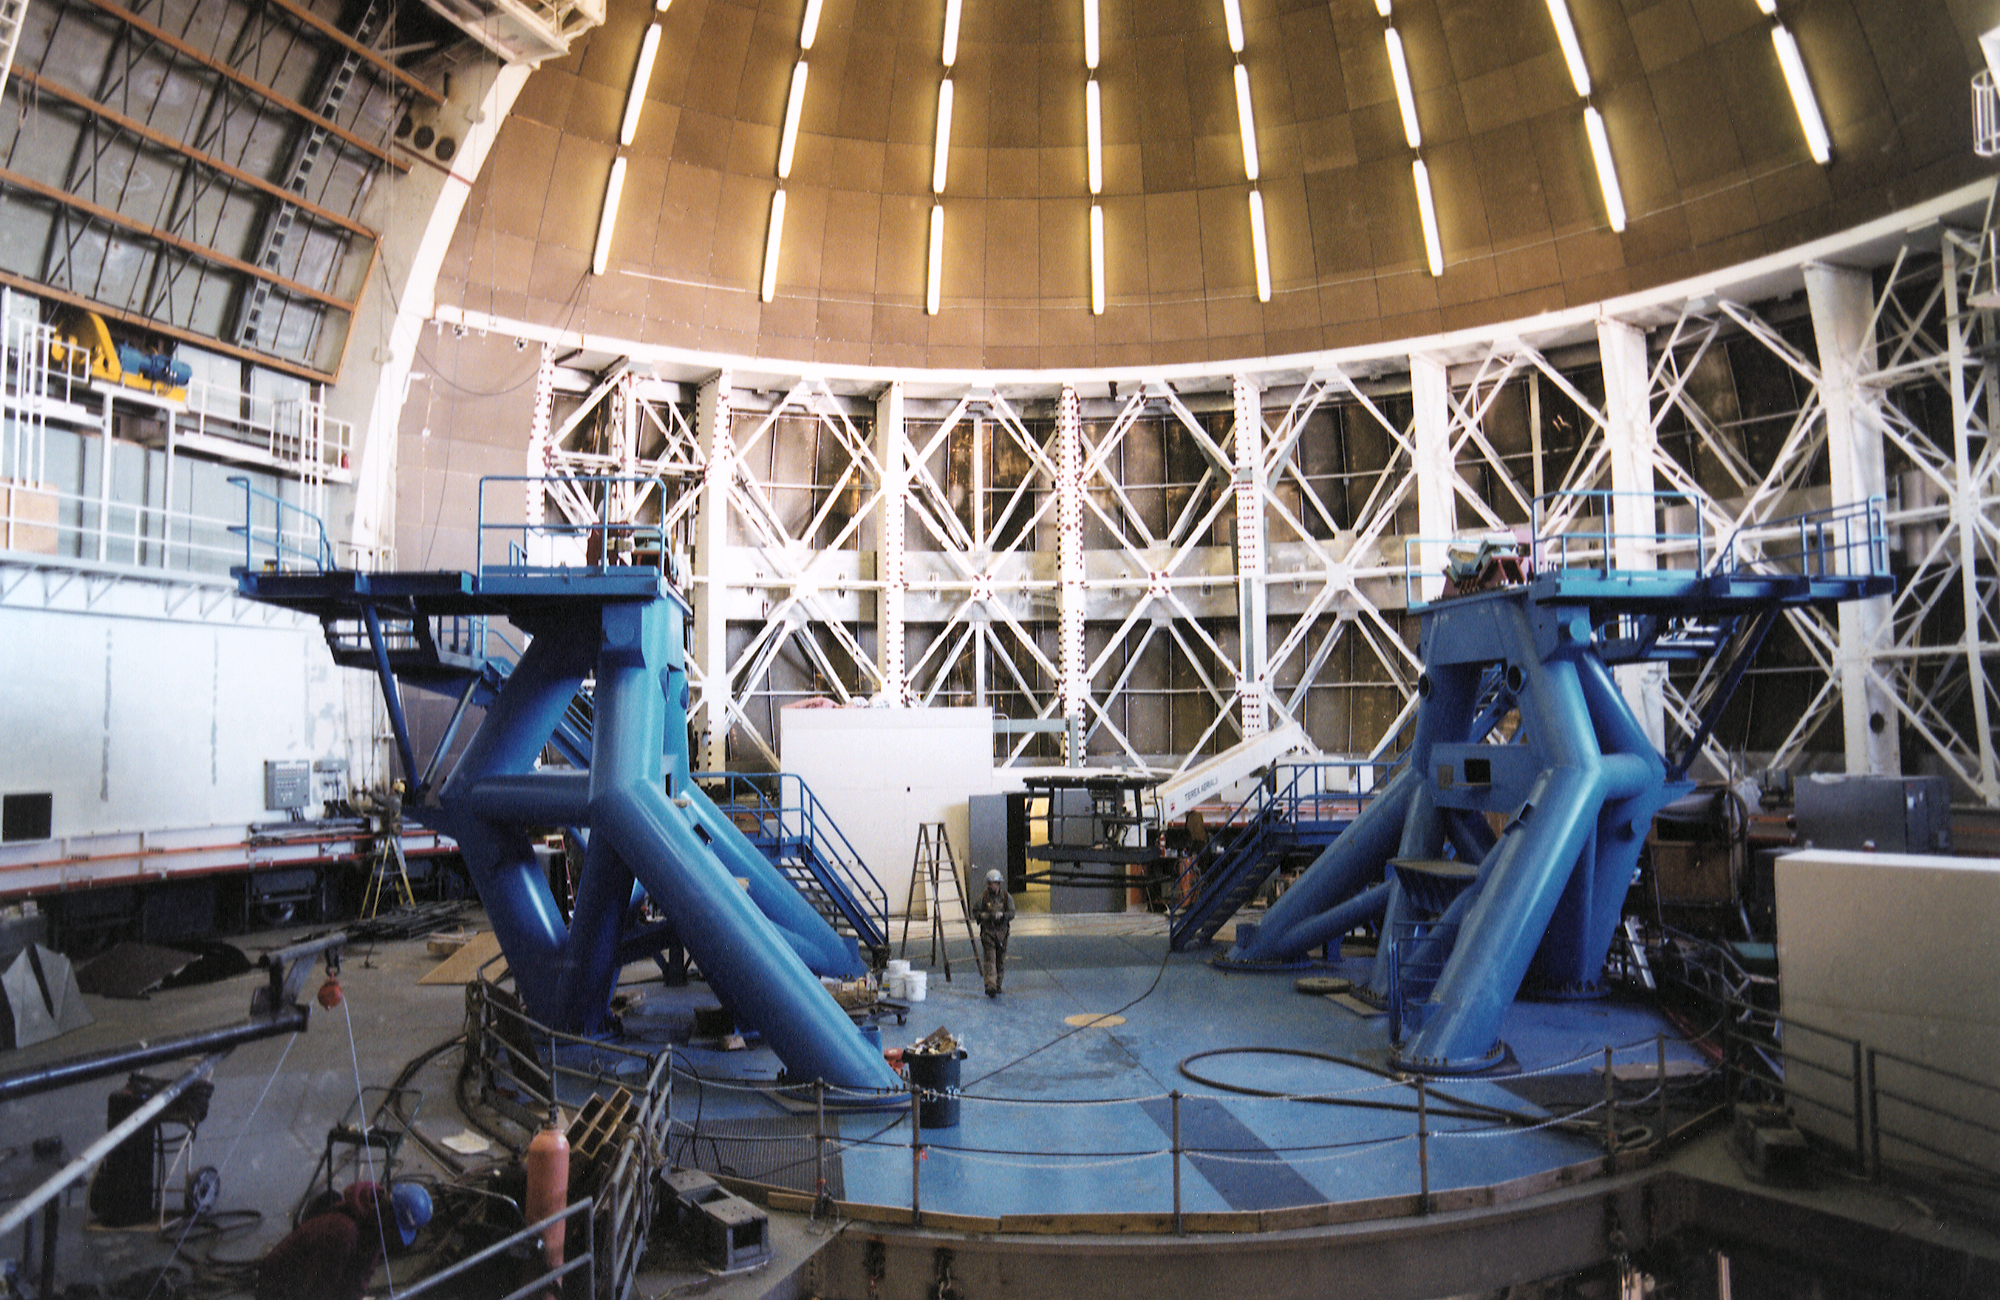

Gemini North, Mauna Kea

Installation of the Gemini North telescope at Mauna Kea, Hawaii, February 6th 1998.

Credit: NOIRLab/NSF/AURA